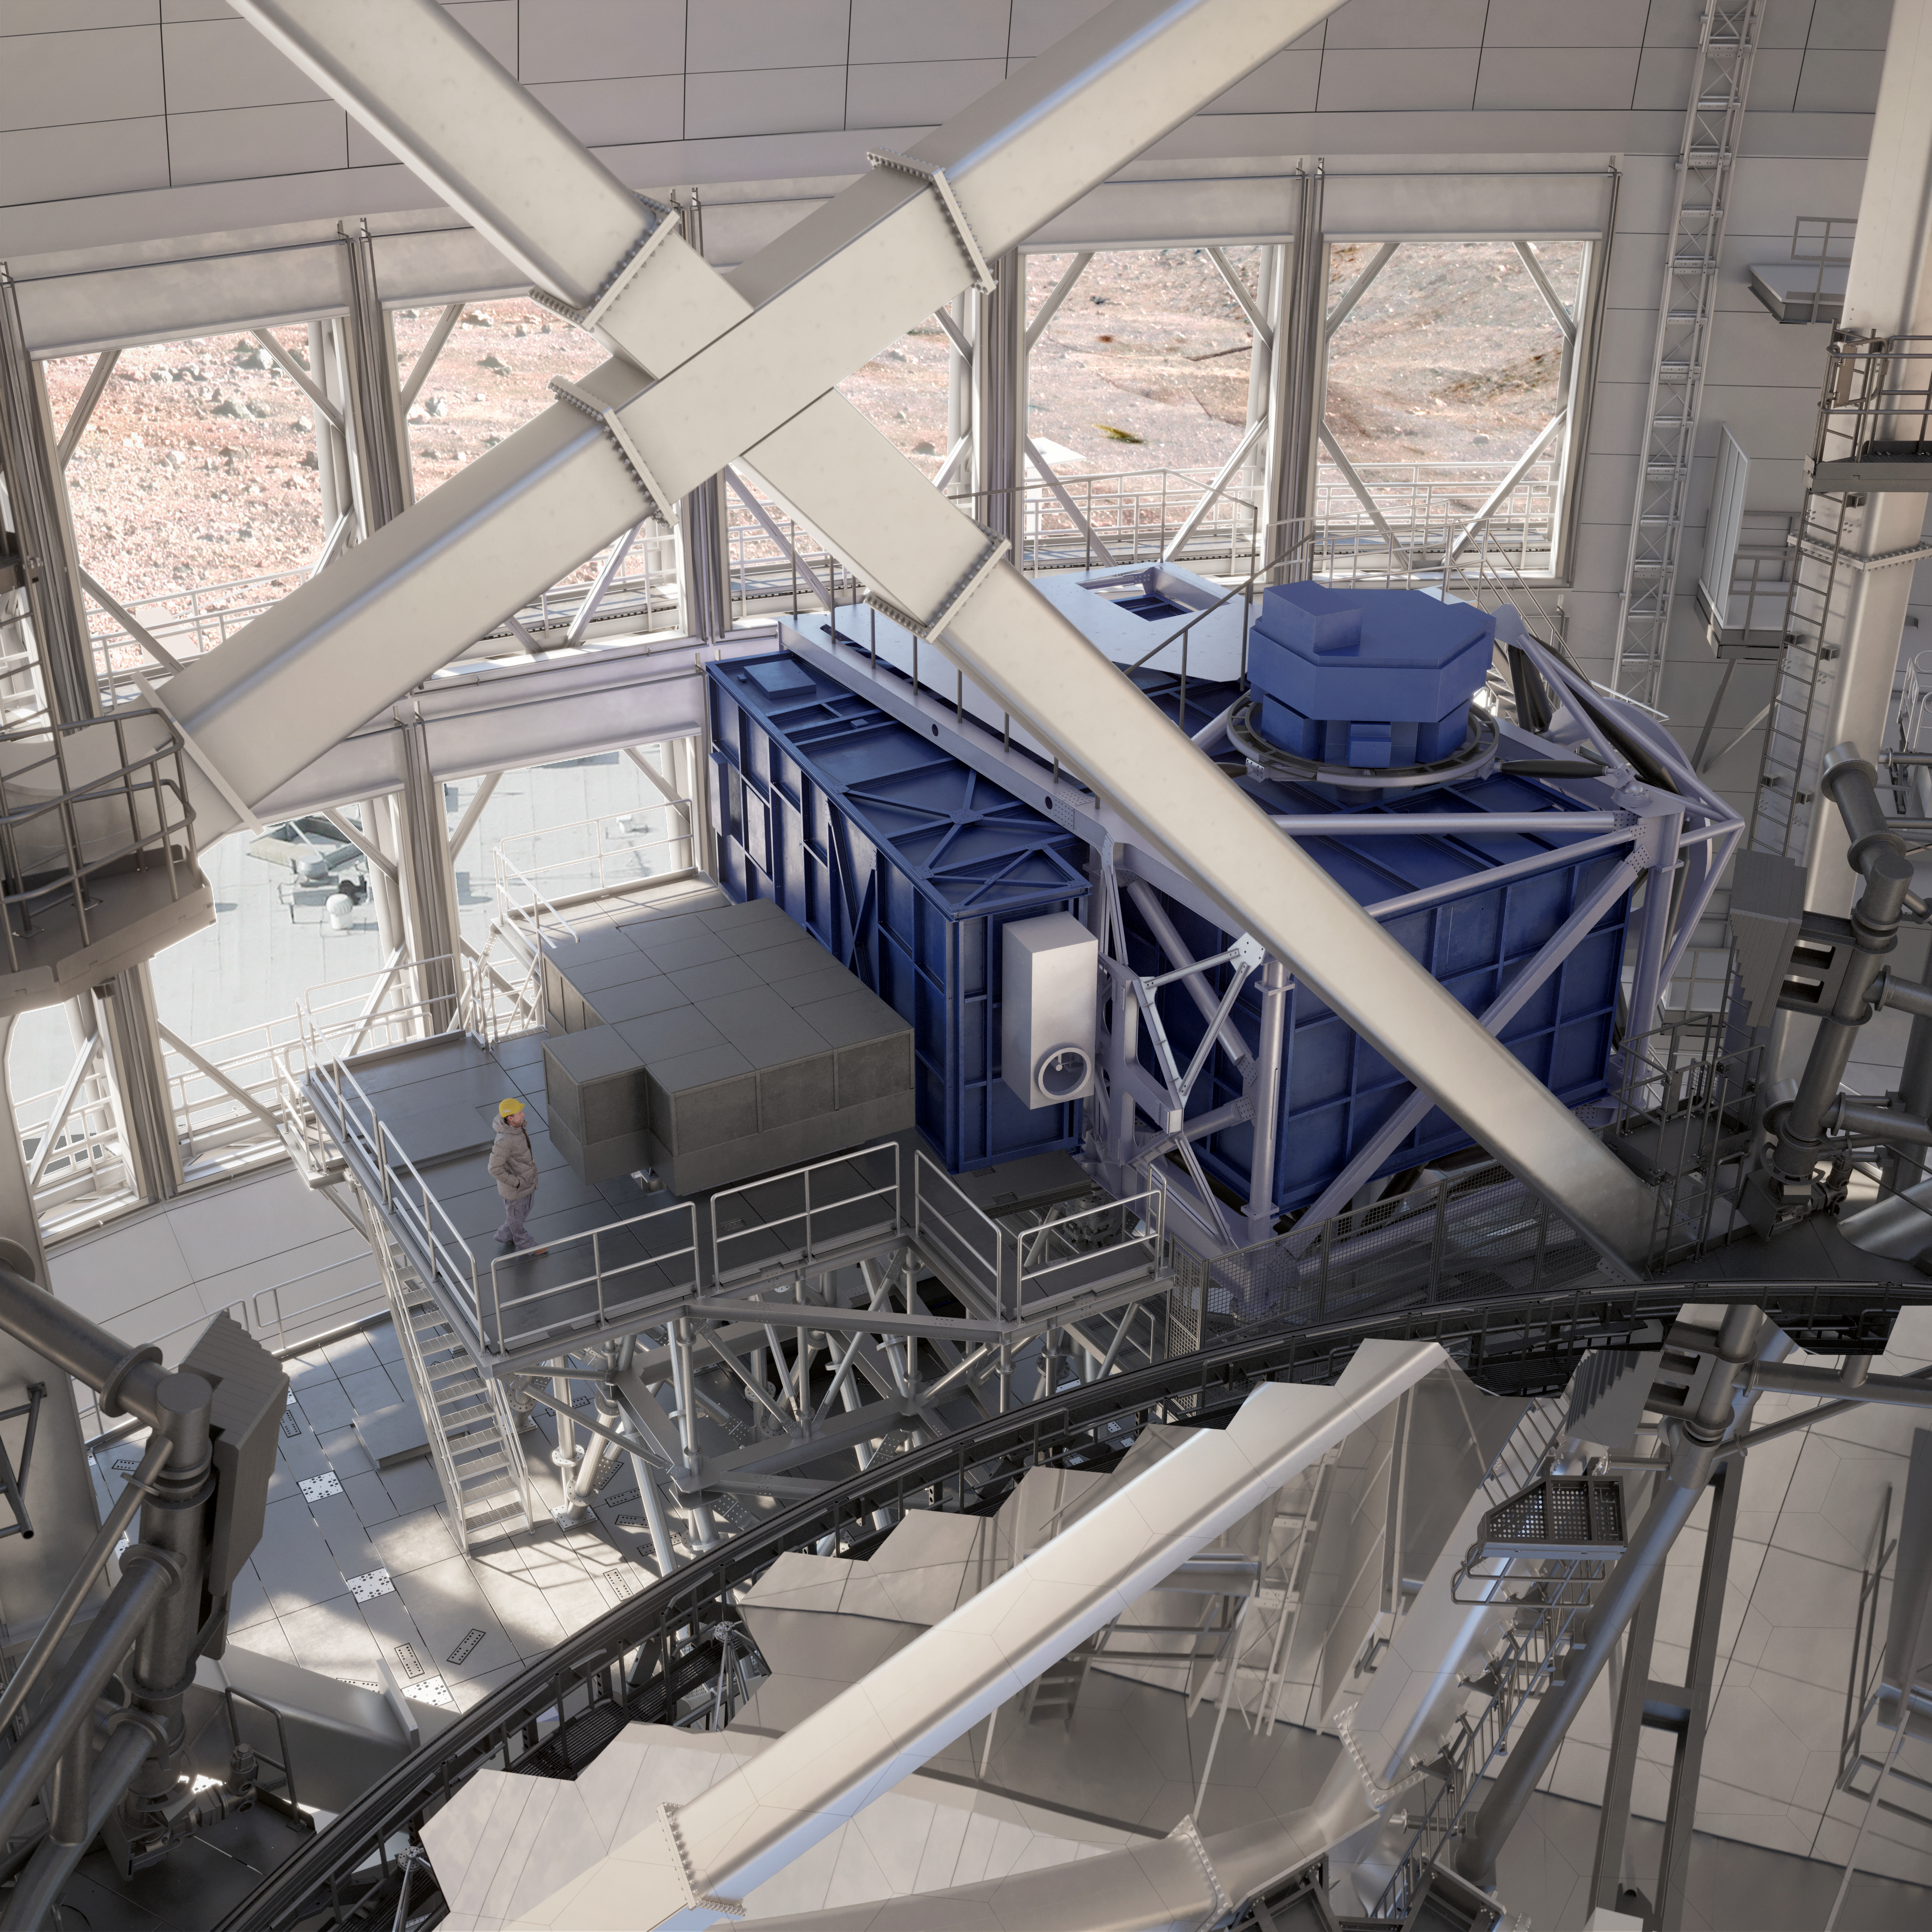

Thirty Meter Telescope Facility

A render of the Thirty Meter Telescope facility.

Credit: TMT International Observatory